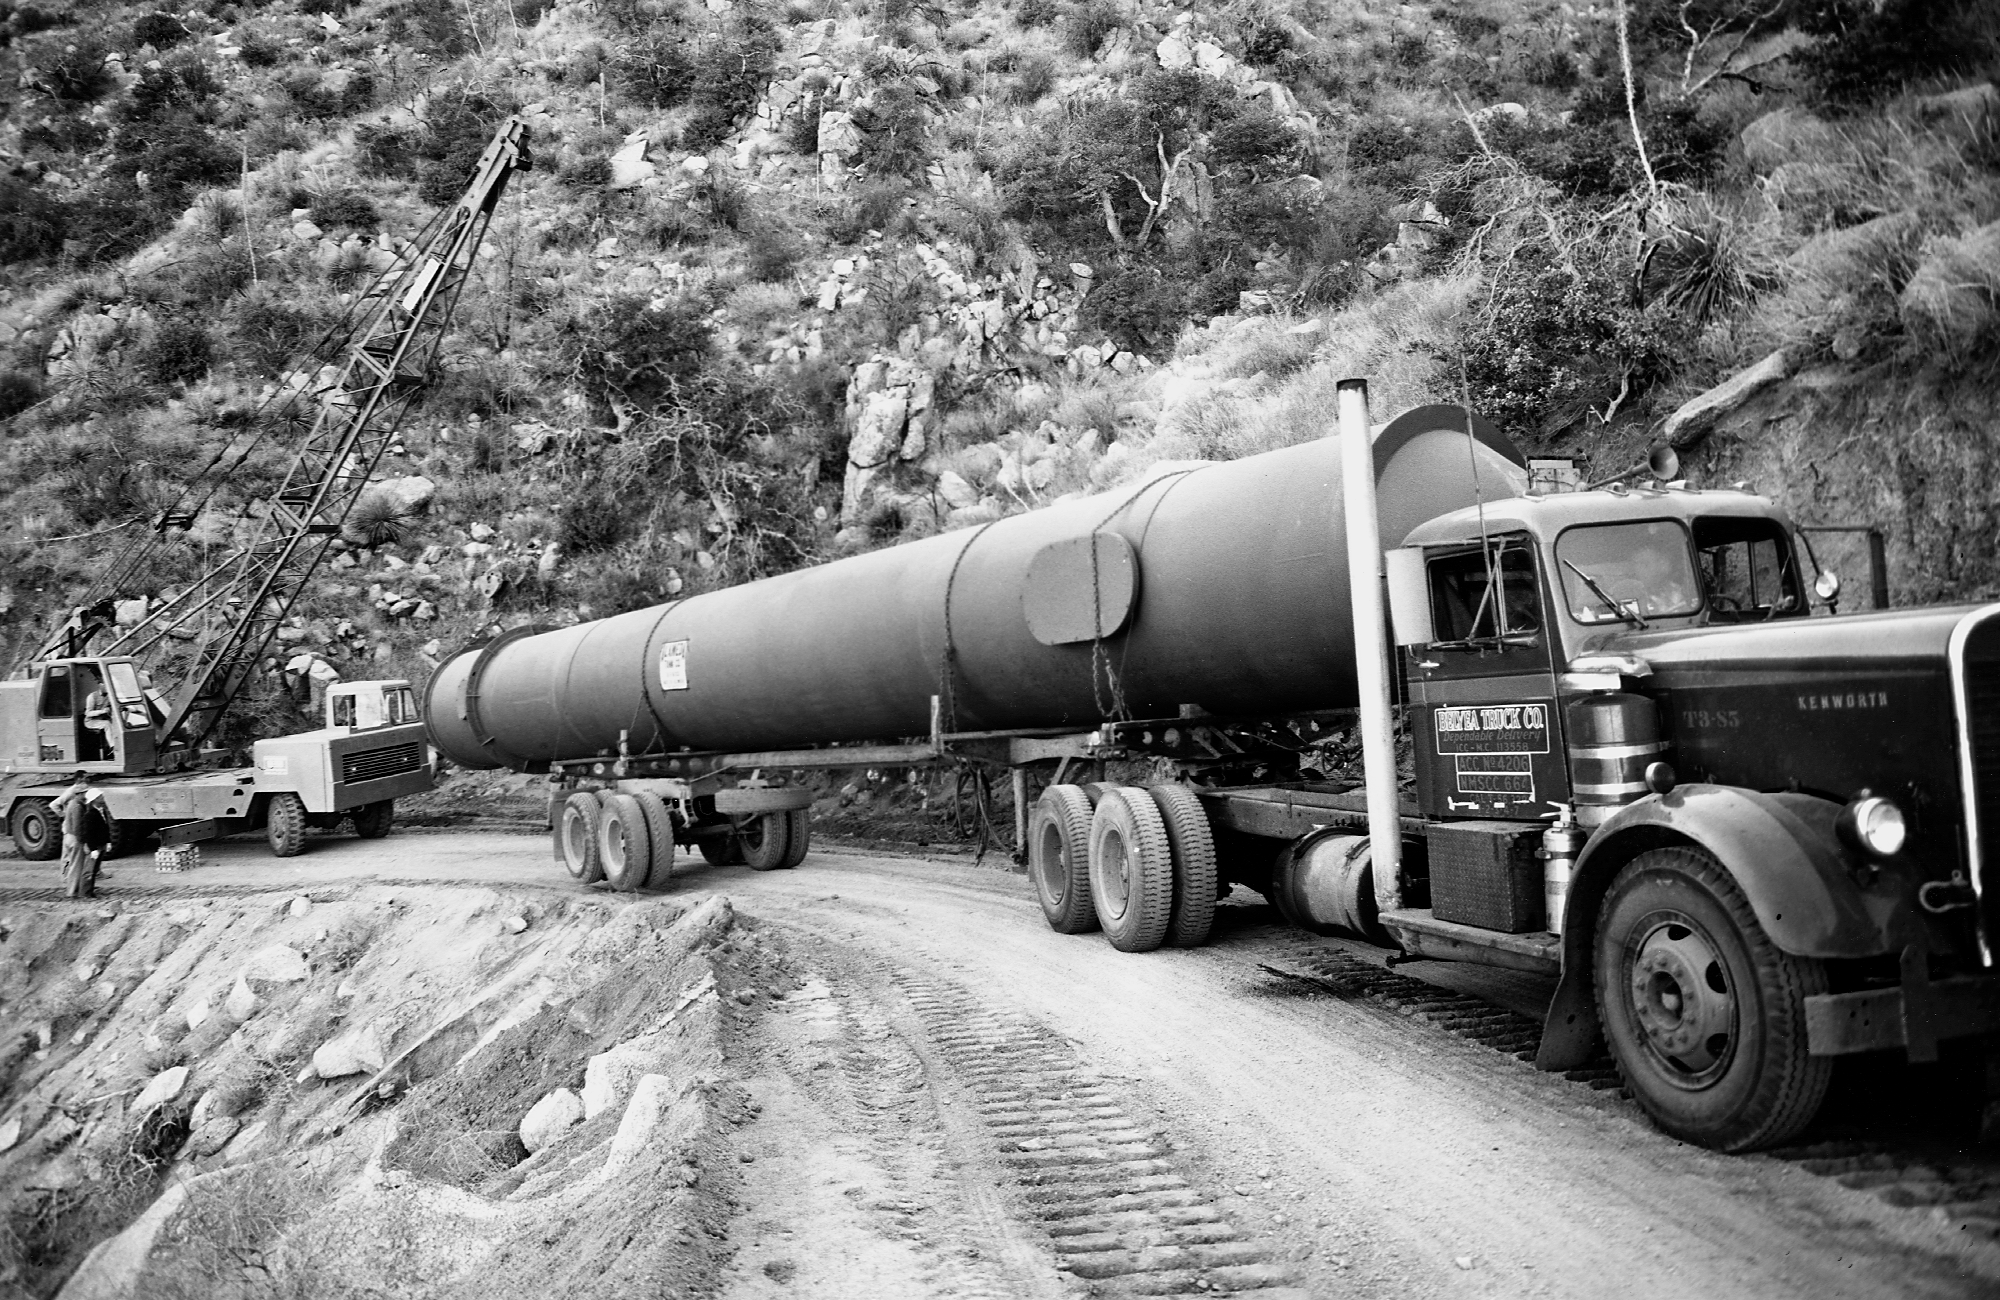

McMath vacuum spectrograph tank

Hauling the 65 foot long vacuum spectrograph tank up the old road on Kitt Peak. This instrument is still in service at the McMath-Pierce Solar Facility. From the private collection of Dr Keith Pierce.

Credit: Keith Pierce/NOIRLab/NSF/AURA/